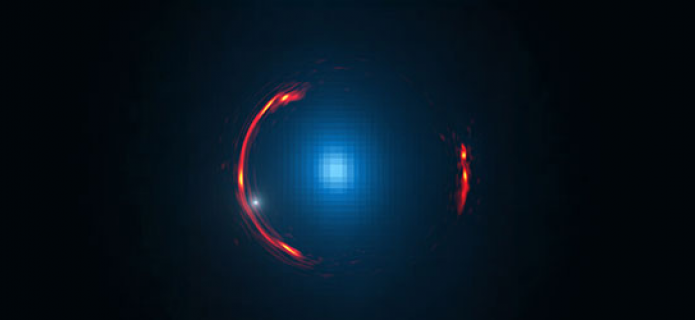

Gravitational lens SDP.81

Composite image of the gravitational lens SDP.81 showing the distorted image of the more distant galaxy (red arcs) and the nearby lensing galaxy (blue center object). By analyzing the distortions in the ring, astronomers have determined that a dark dwarf galaxy (data indicated by white dot near left lower arc segment) is lurking nearly 4 billion light-years away.

Credit: Y. Hezaveh, Stanford Univ.; ALMA (NRAO/ESO/NAOJ); NASA/ESA Hubble Space Telescope